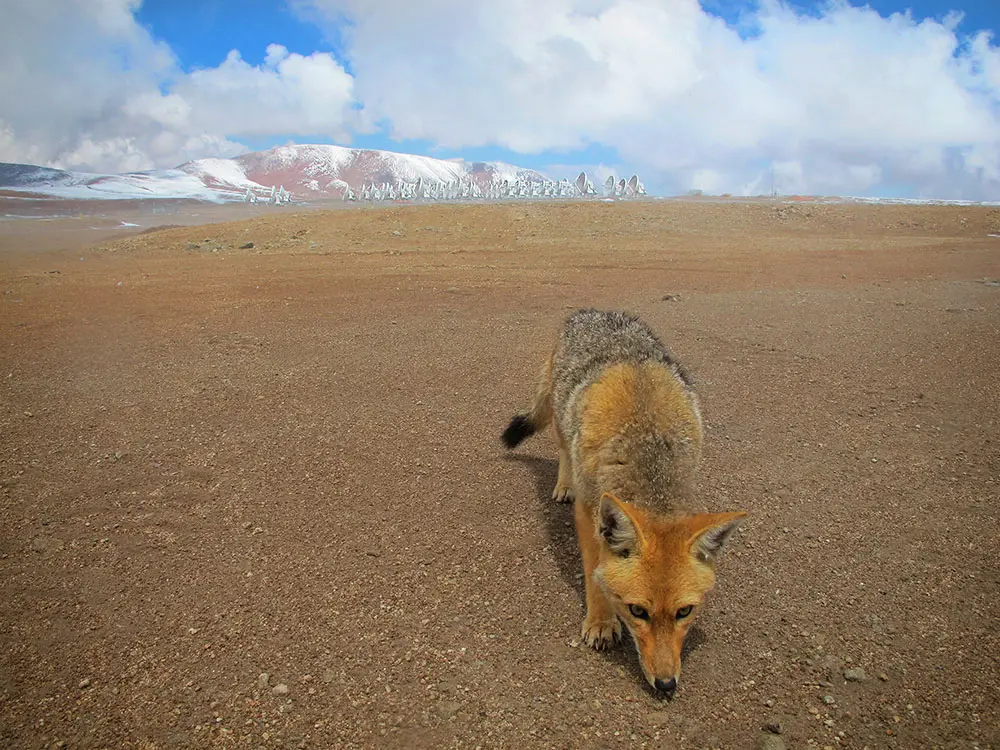

Flora and Fauna

ALMA assumes responsibility for the Flora and Fauna habitat located around the Radio Observatory facilities, under archaeological advisement with San Pedro de Atacama and Chilean authorities. ALMA was built under a policy of respect for and protection of the existing Flora and Fauna in the area. In this photo: A fox in Chajnantor.

Credit: Ralph Bennett - ALMA (ESO/NAOJ/NRAO)